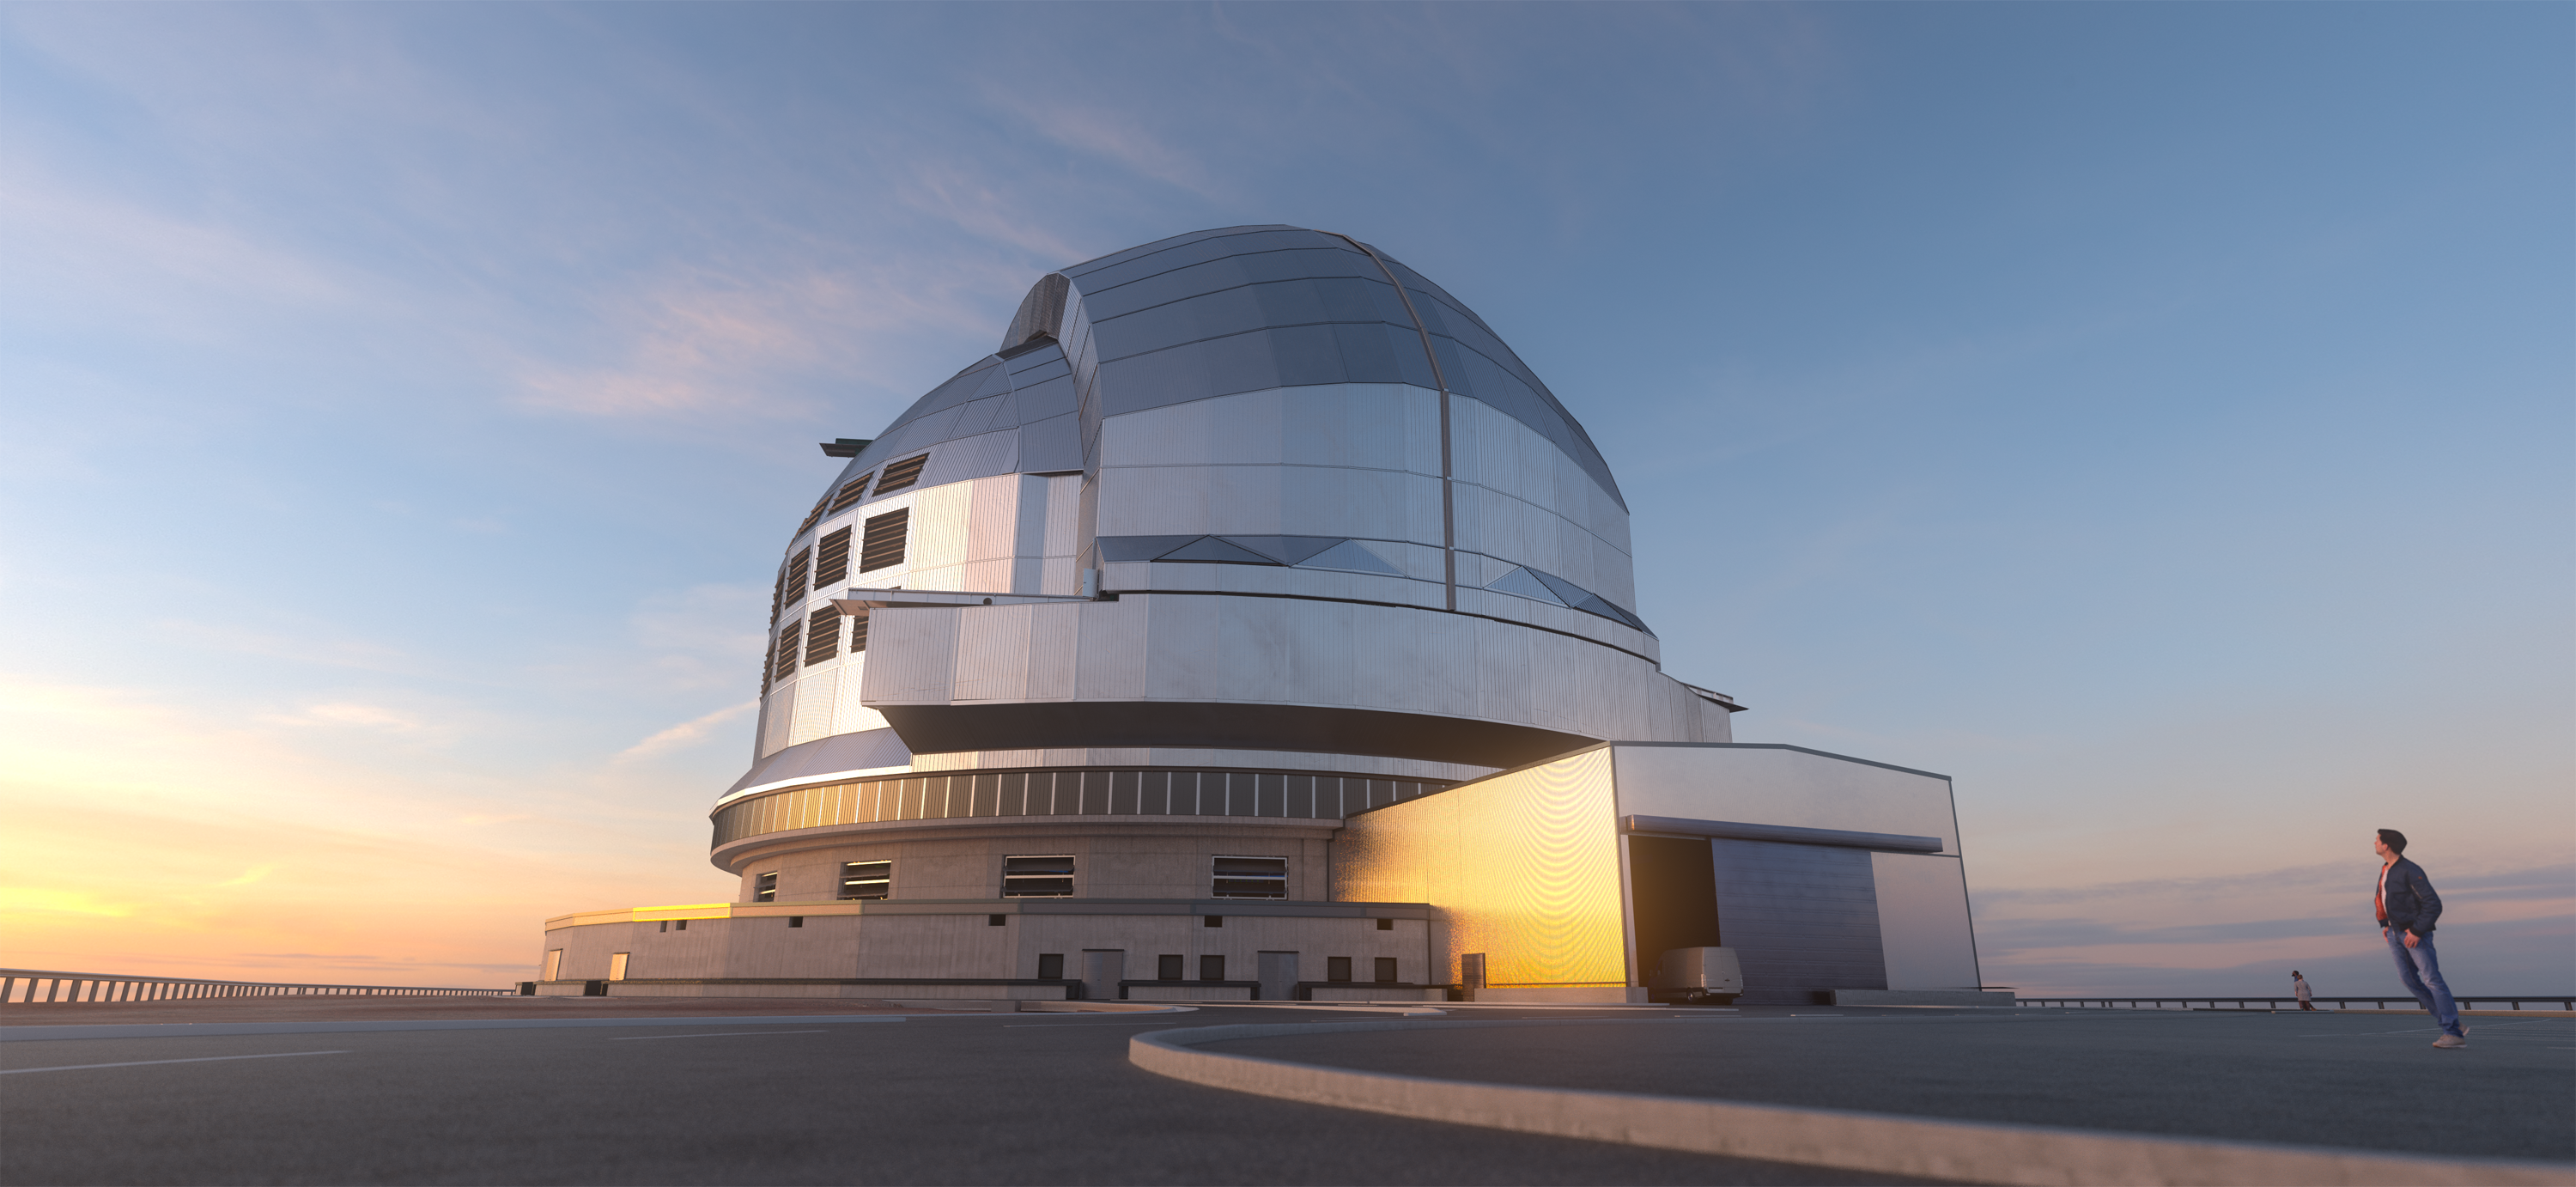

Sheltering the ELT

A huge structure is required to protect ESO's Extremely Large Telescope (ELT) from the elements. The telescope's structure and optical elements, including its giant 39-metre main mirror, will be housed in the largest telescope dome in the world, about 88 meters across, which is shown in this 3D rendering, along with the auxiliary building. The ELT's dome will open its large sliding doors during the nightly telescope observations, while the rest of the structure shelters the telescope from the wind. The entire upper enclosure will rotate to allow the telescope to observe almost the entire visible night sky.

Credit: ESO